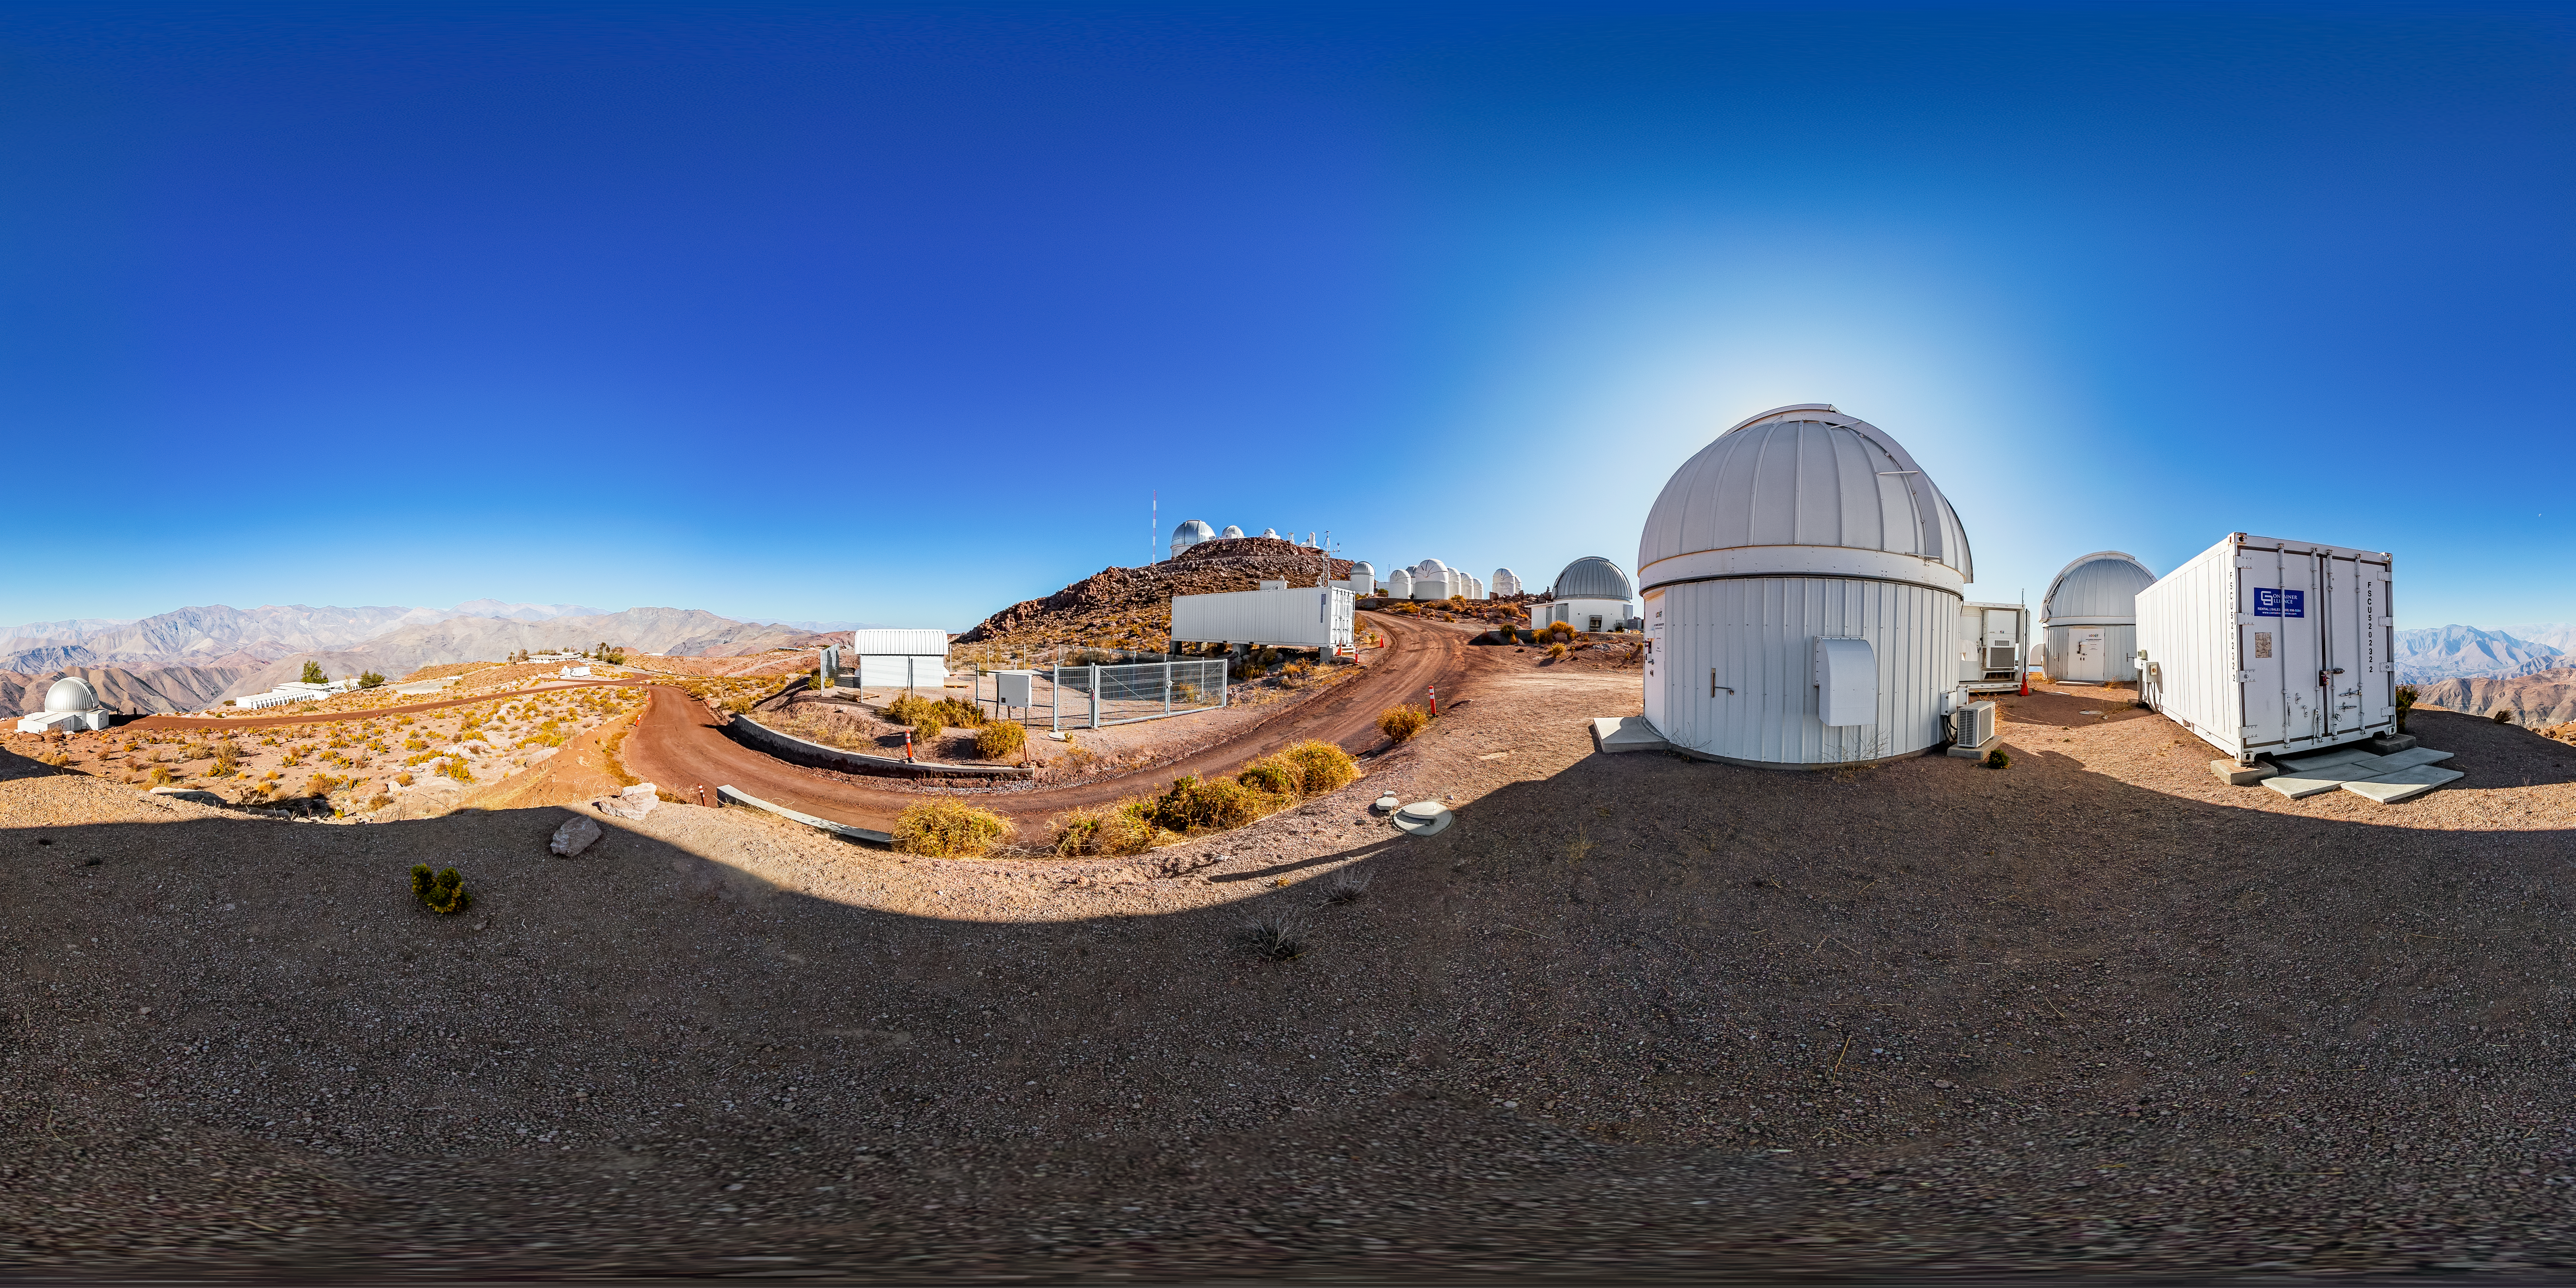

Las Cumbres Observatory Network 360 Panorama

A stitched 360 panorama of the Las Cumbres Observatory Network at Cerro Tololo Inter-American Observatory.

A fulldome version of this image can be viewed here.

Credit: CTIO/NOIRLab/NSF/AURA